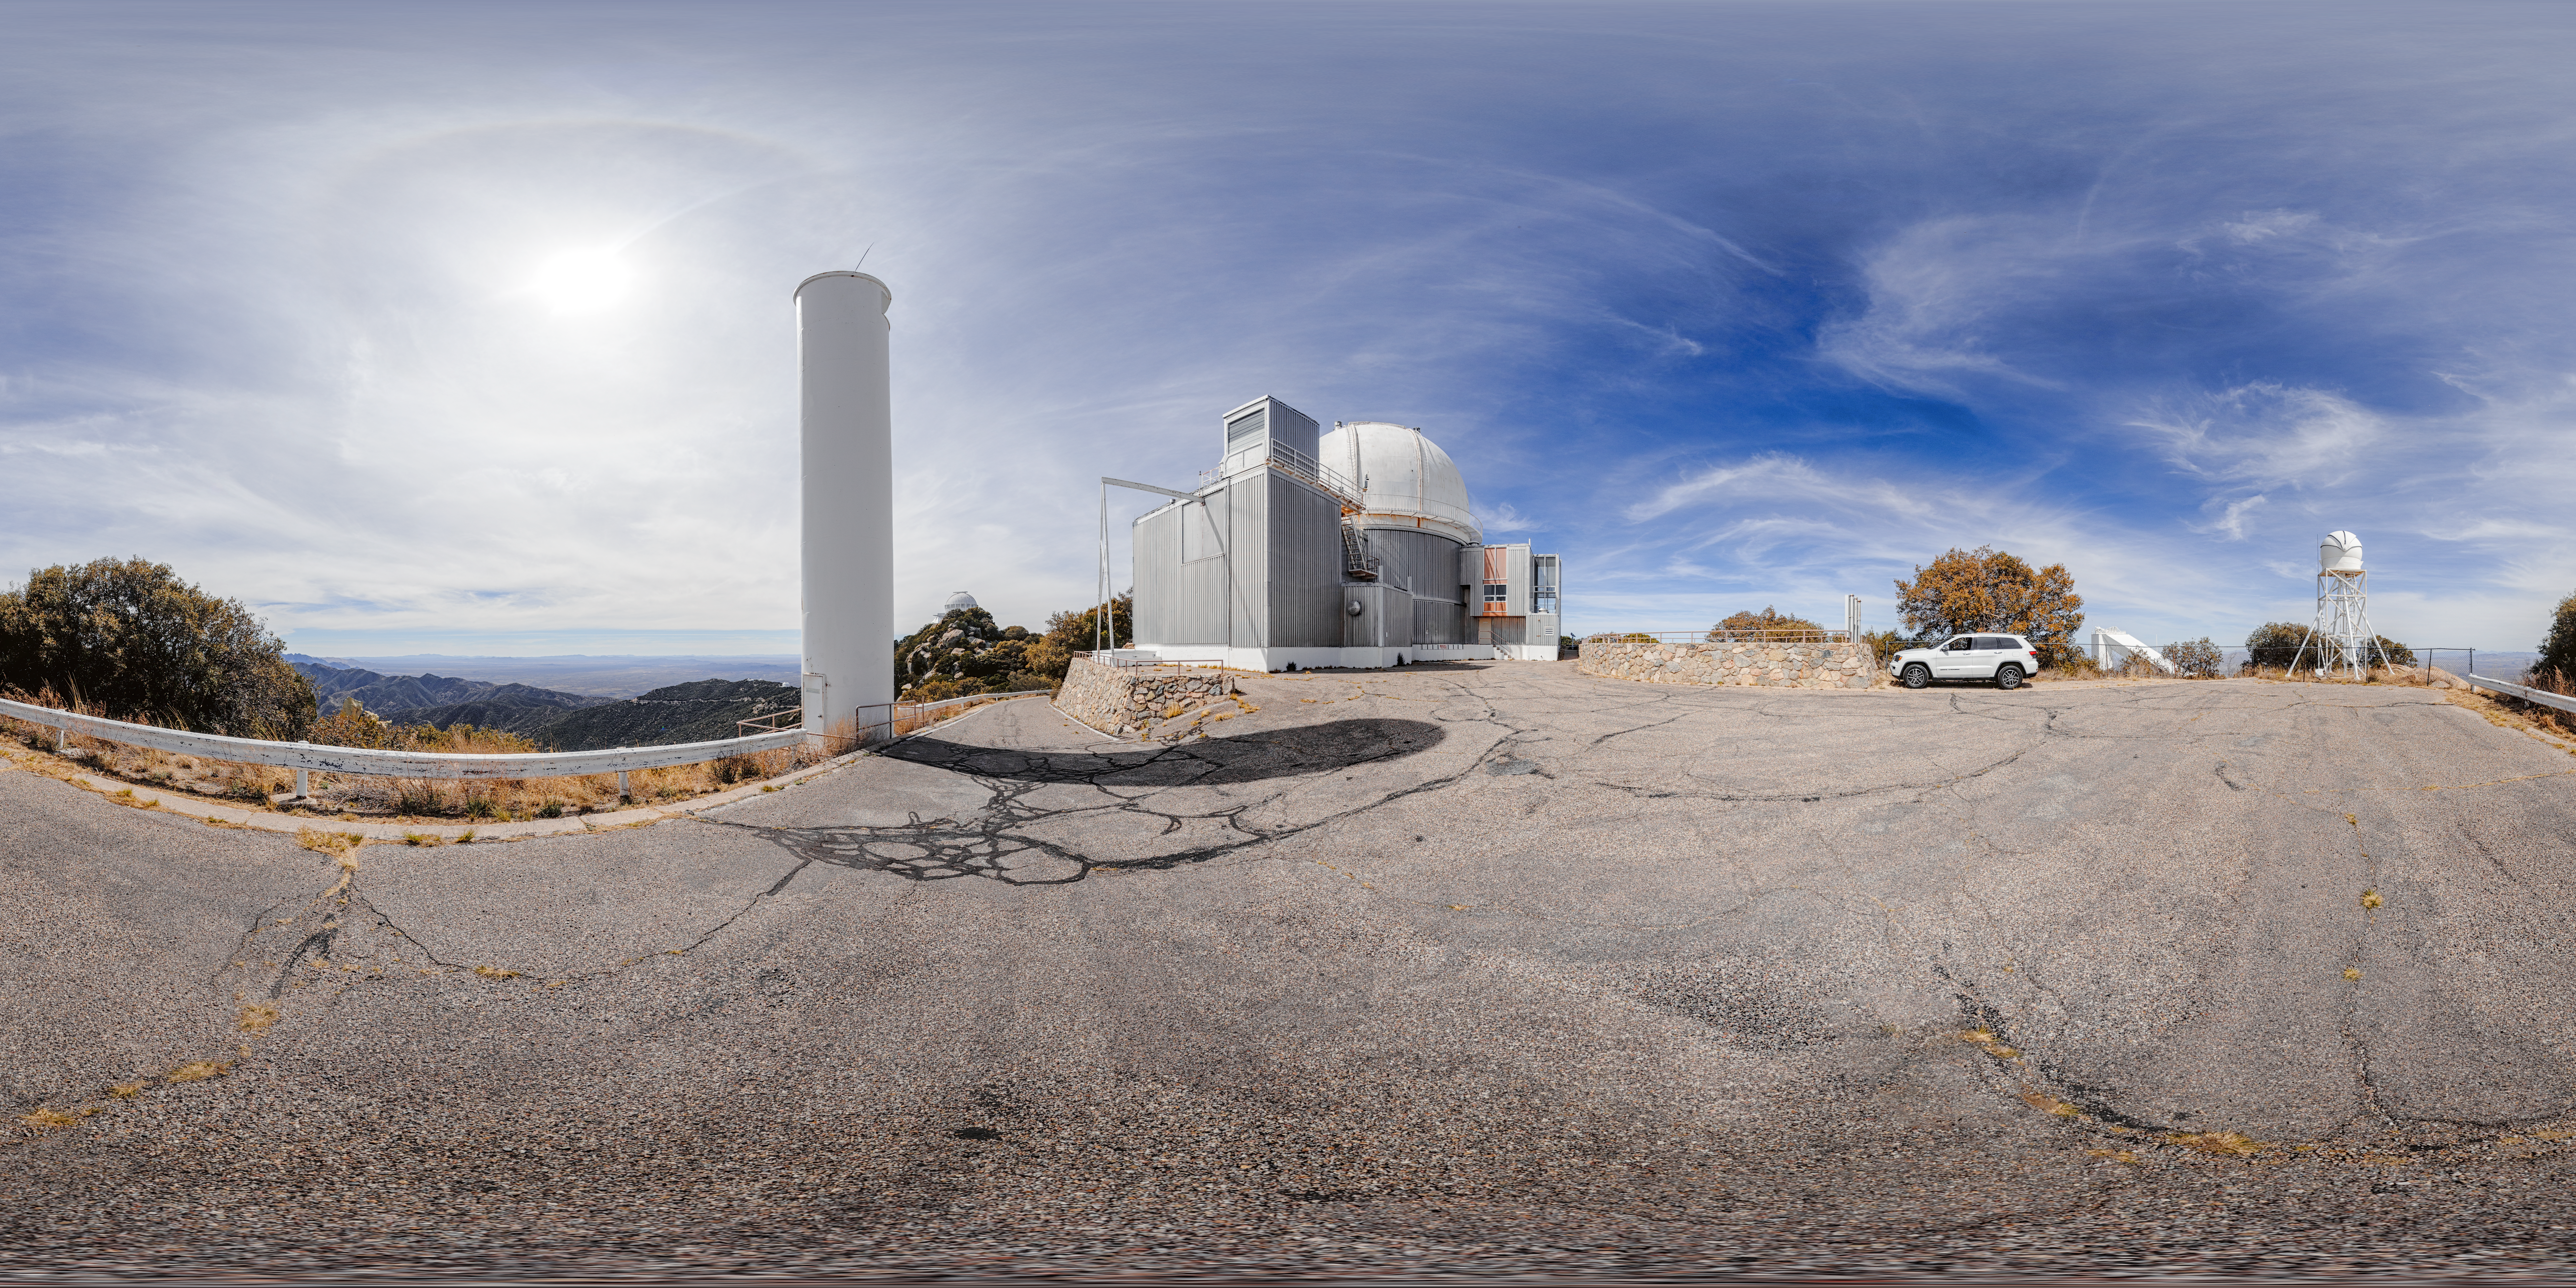

KPNO 2.1-meter Telescope 360 Panorama

A 360 panorama of the KPNO 2.1-meter Telescope with the KPNO DIMM on Kitt Peak National Observatory in Arizona.

Credit: NOIRLab/NSF/AURA/P Horálek